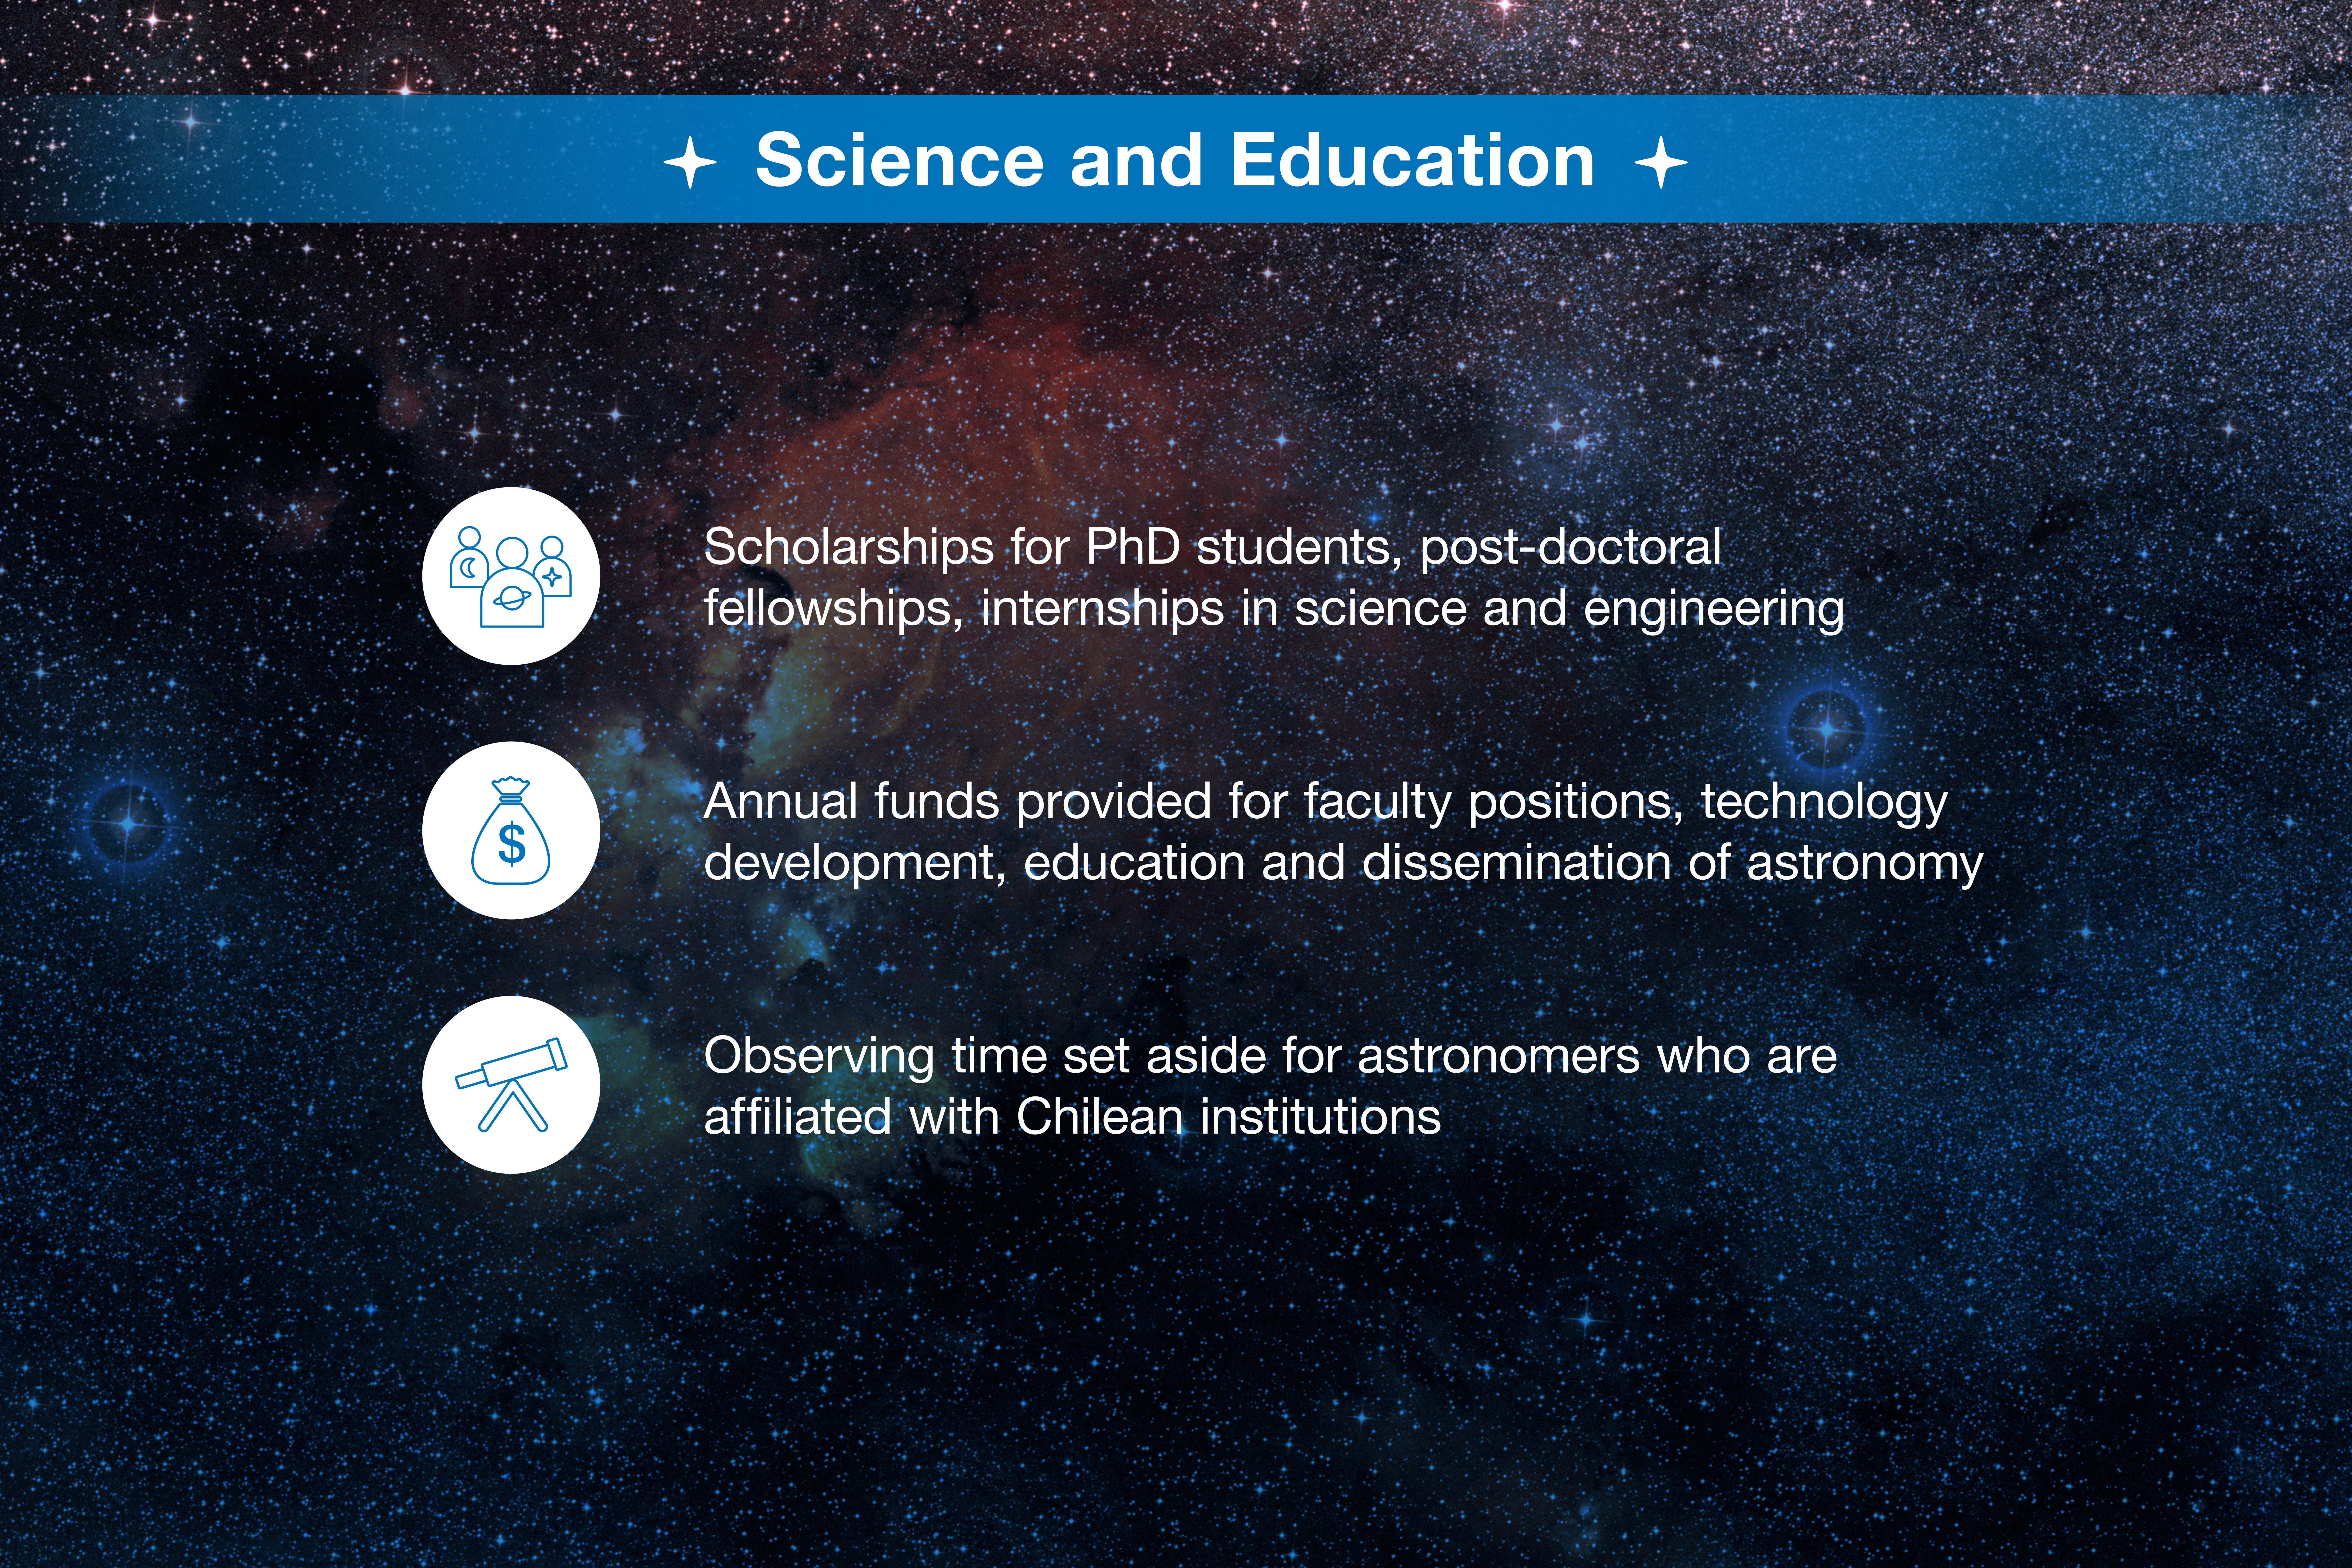

ESO-Chile infographic

Read more on https://www.eso.org/public/about-eso/eso-and-chile/

Credit: ESO